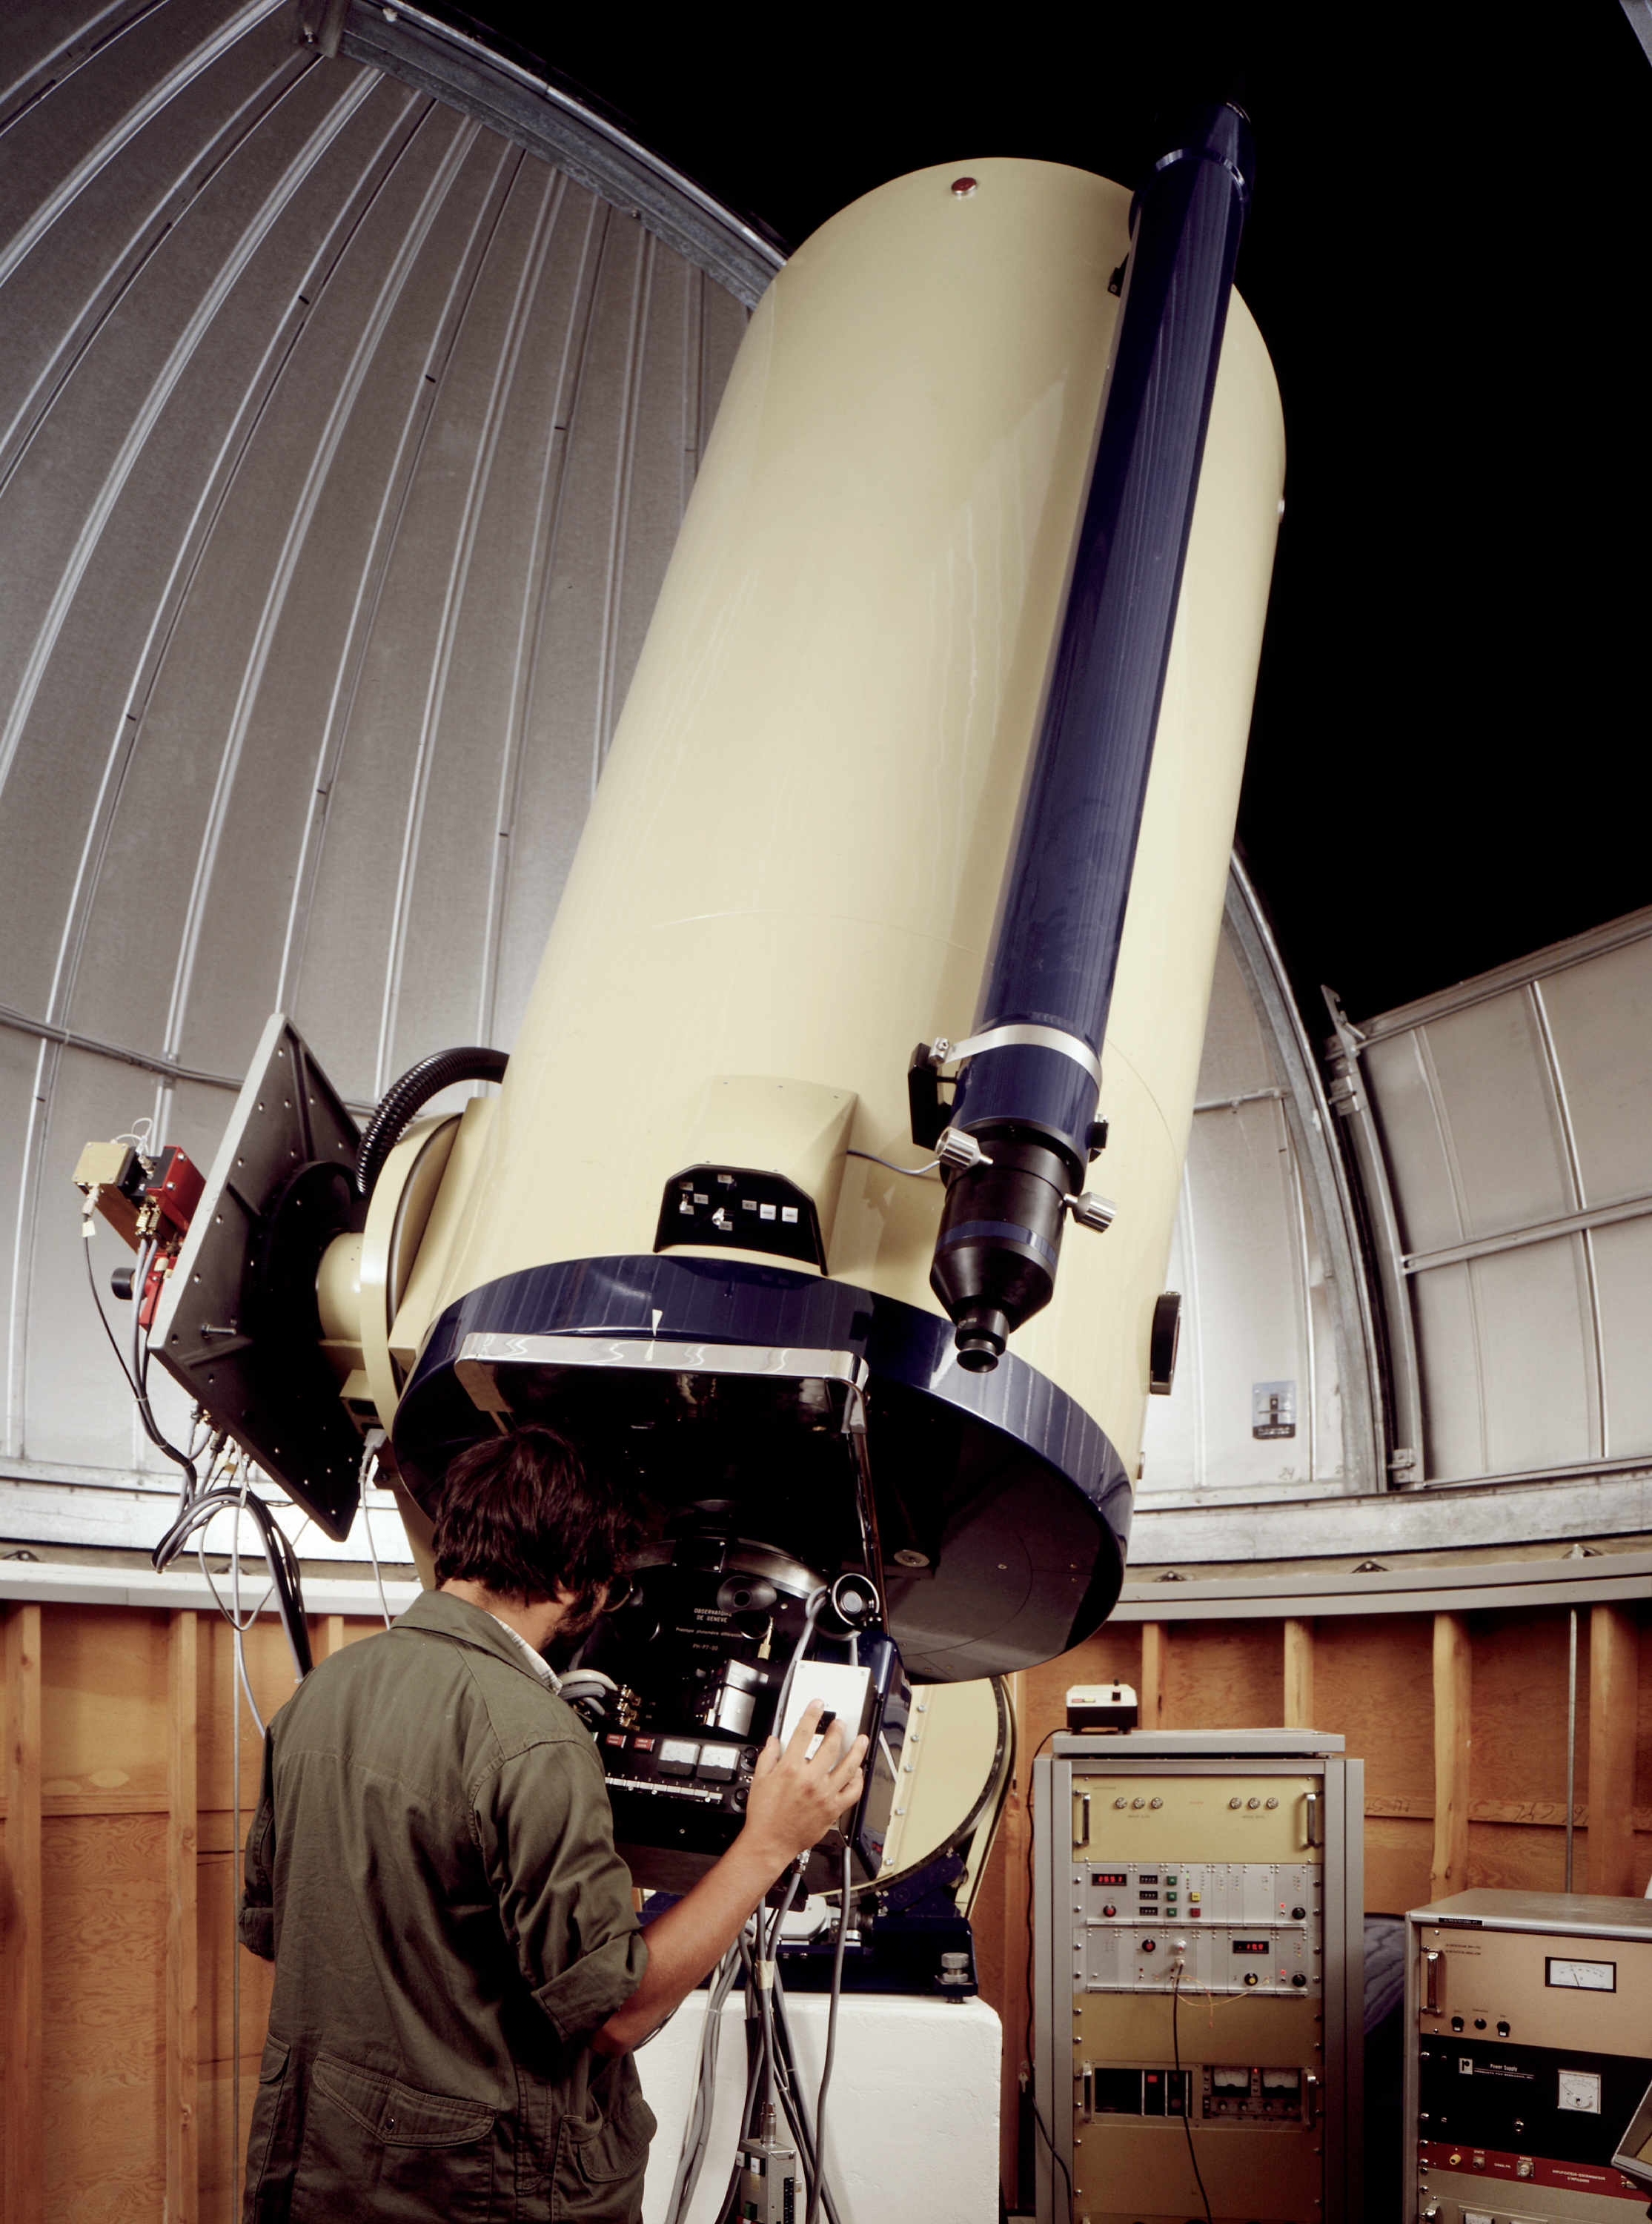

Swiss T70 telescope

The Swiss T70 telescope in its enclosure, at La Silla Observatory in Chile.

Credit: ESO